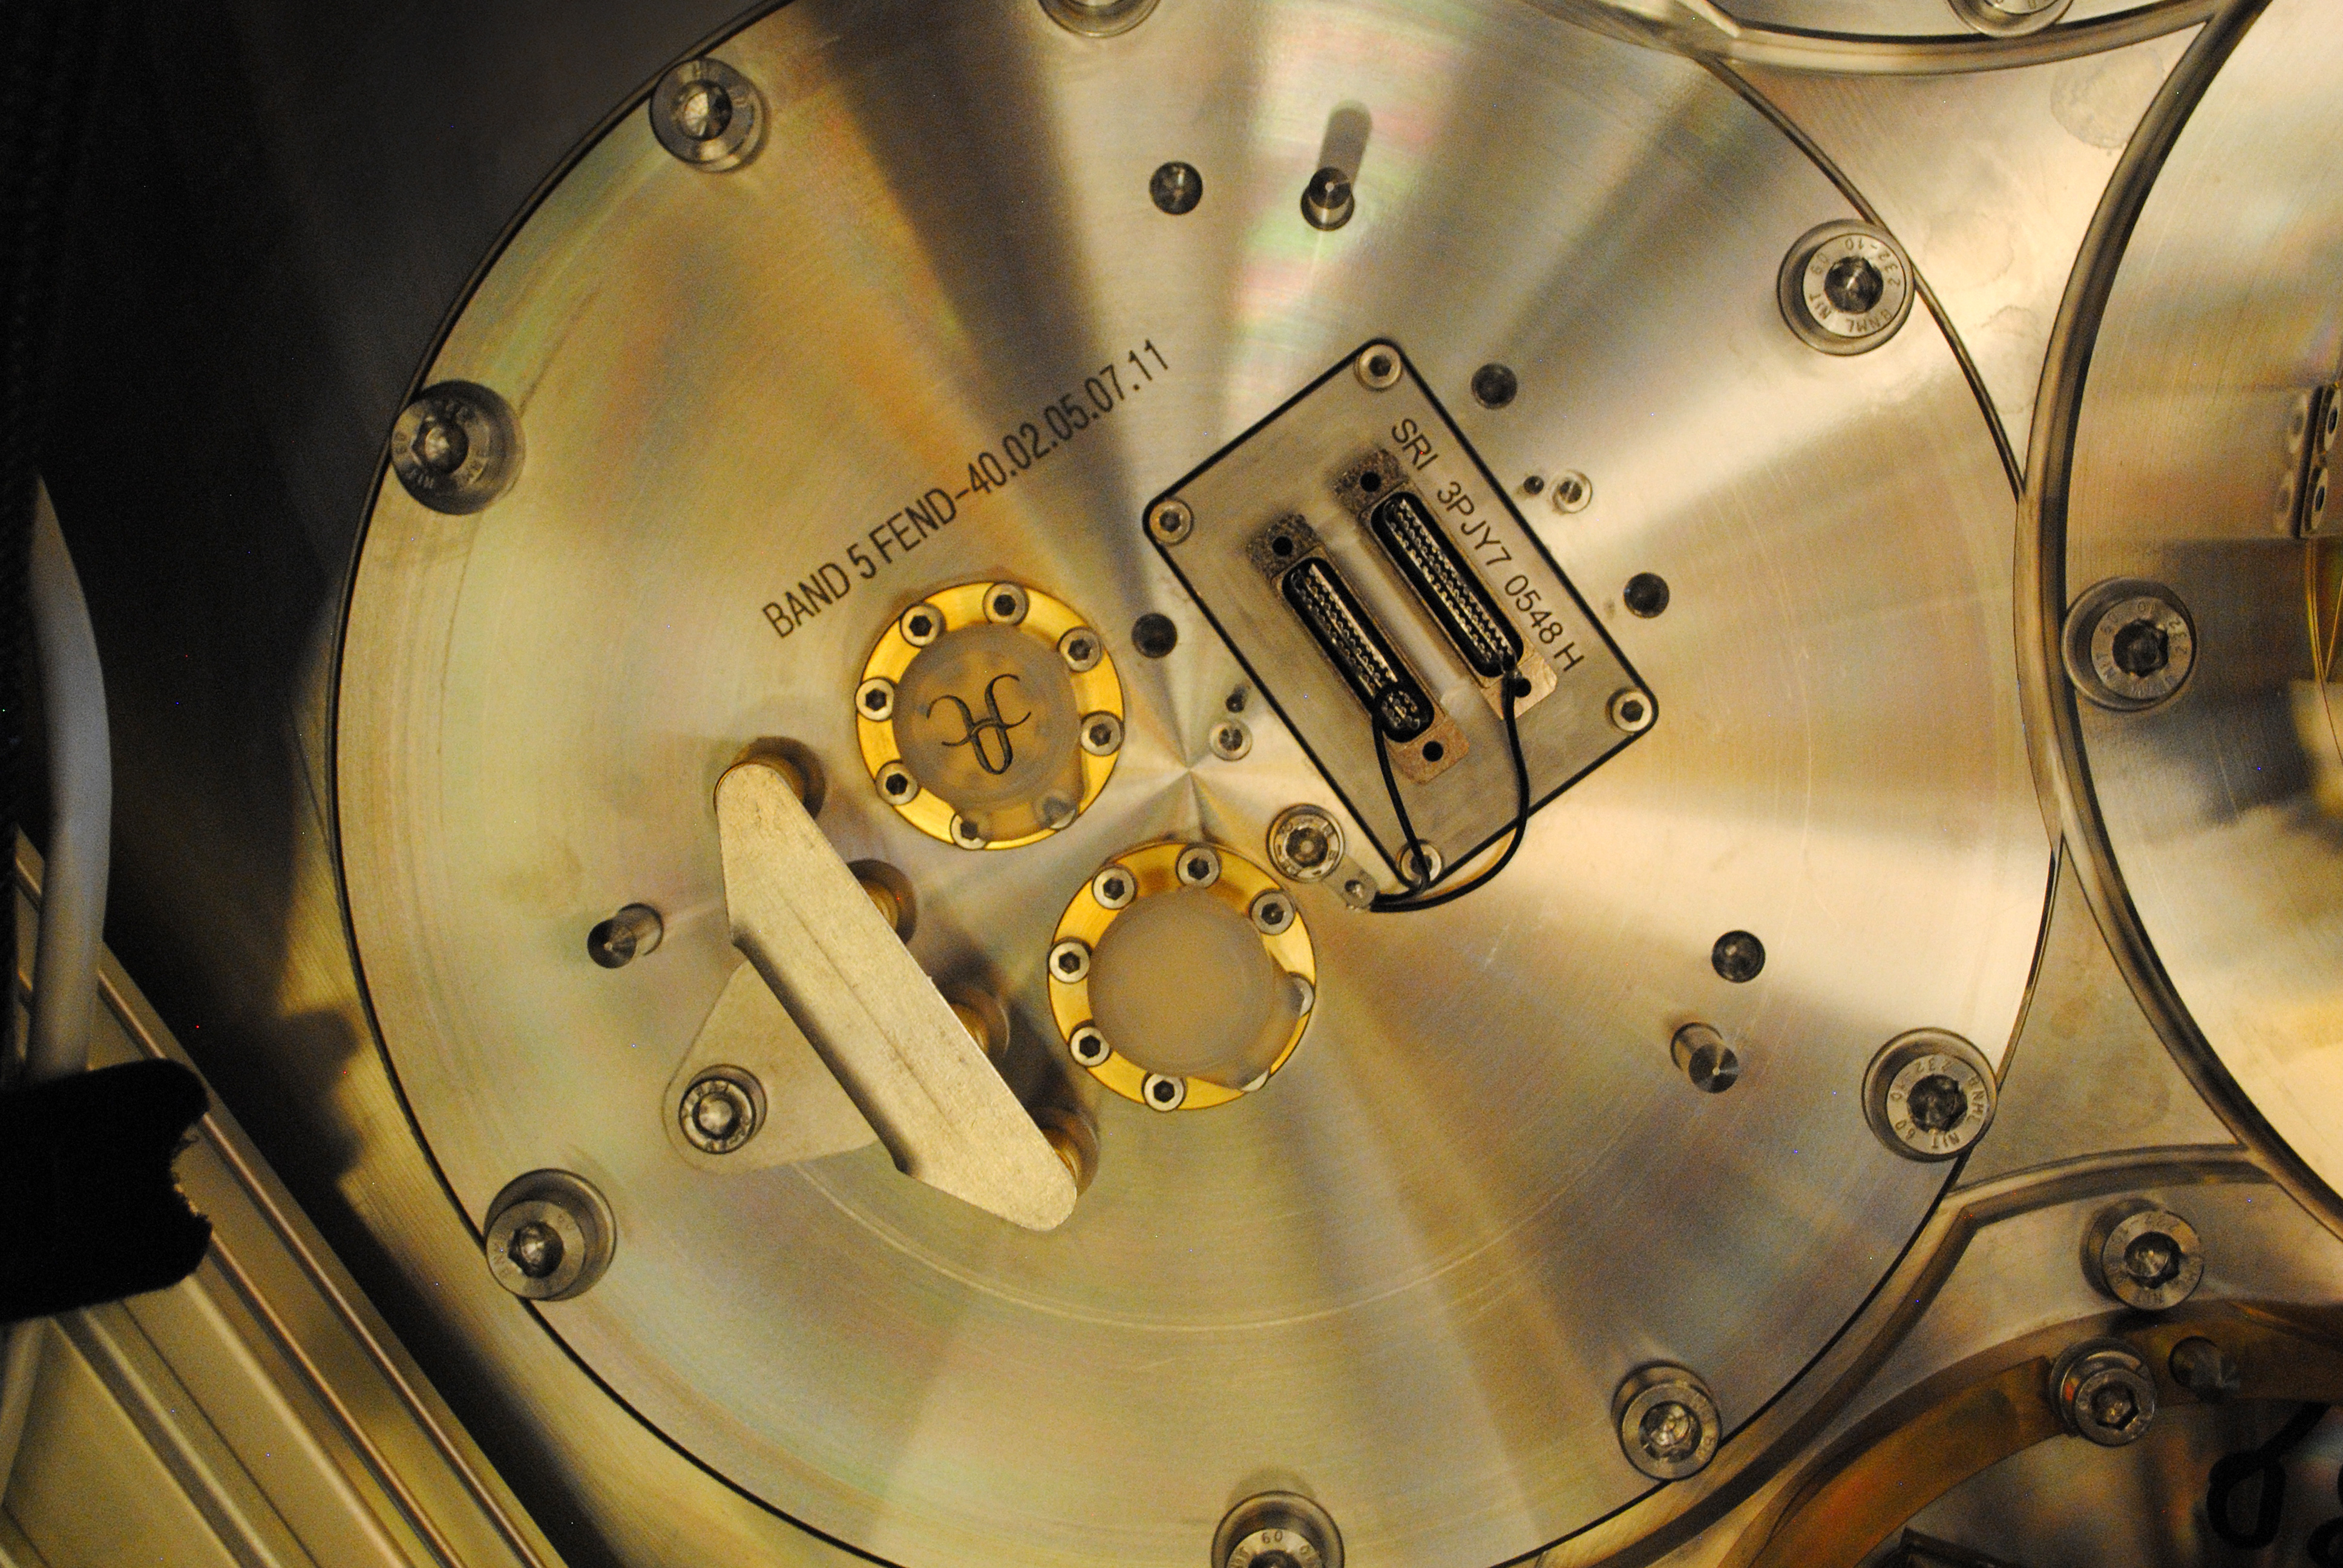

The interface between the cold cartridge and the warm cartridge

This image shows the interface between the cold cartridge and the warm cartridge, located in the Front End, at the end of the cryostat. This particular interface corresponds to Band 5.

Credit: ALMA (ESO/NAOJ/NRAO)